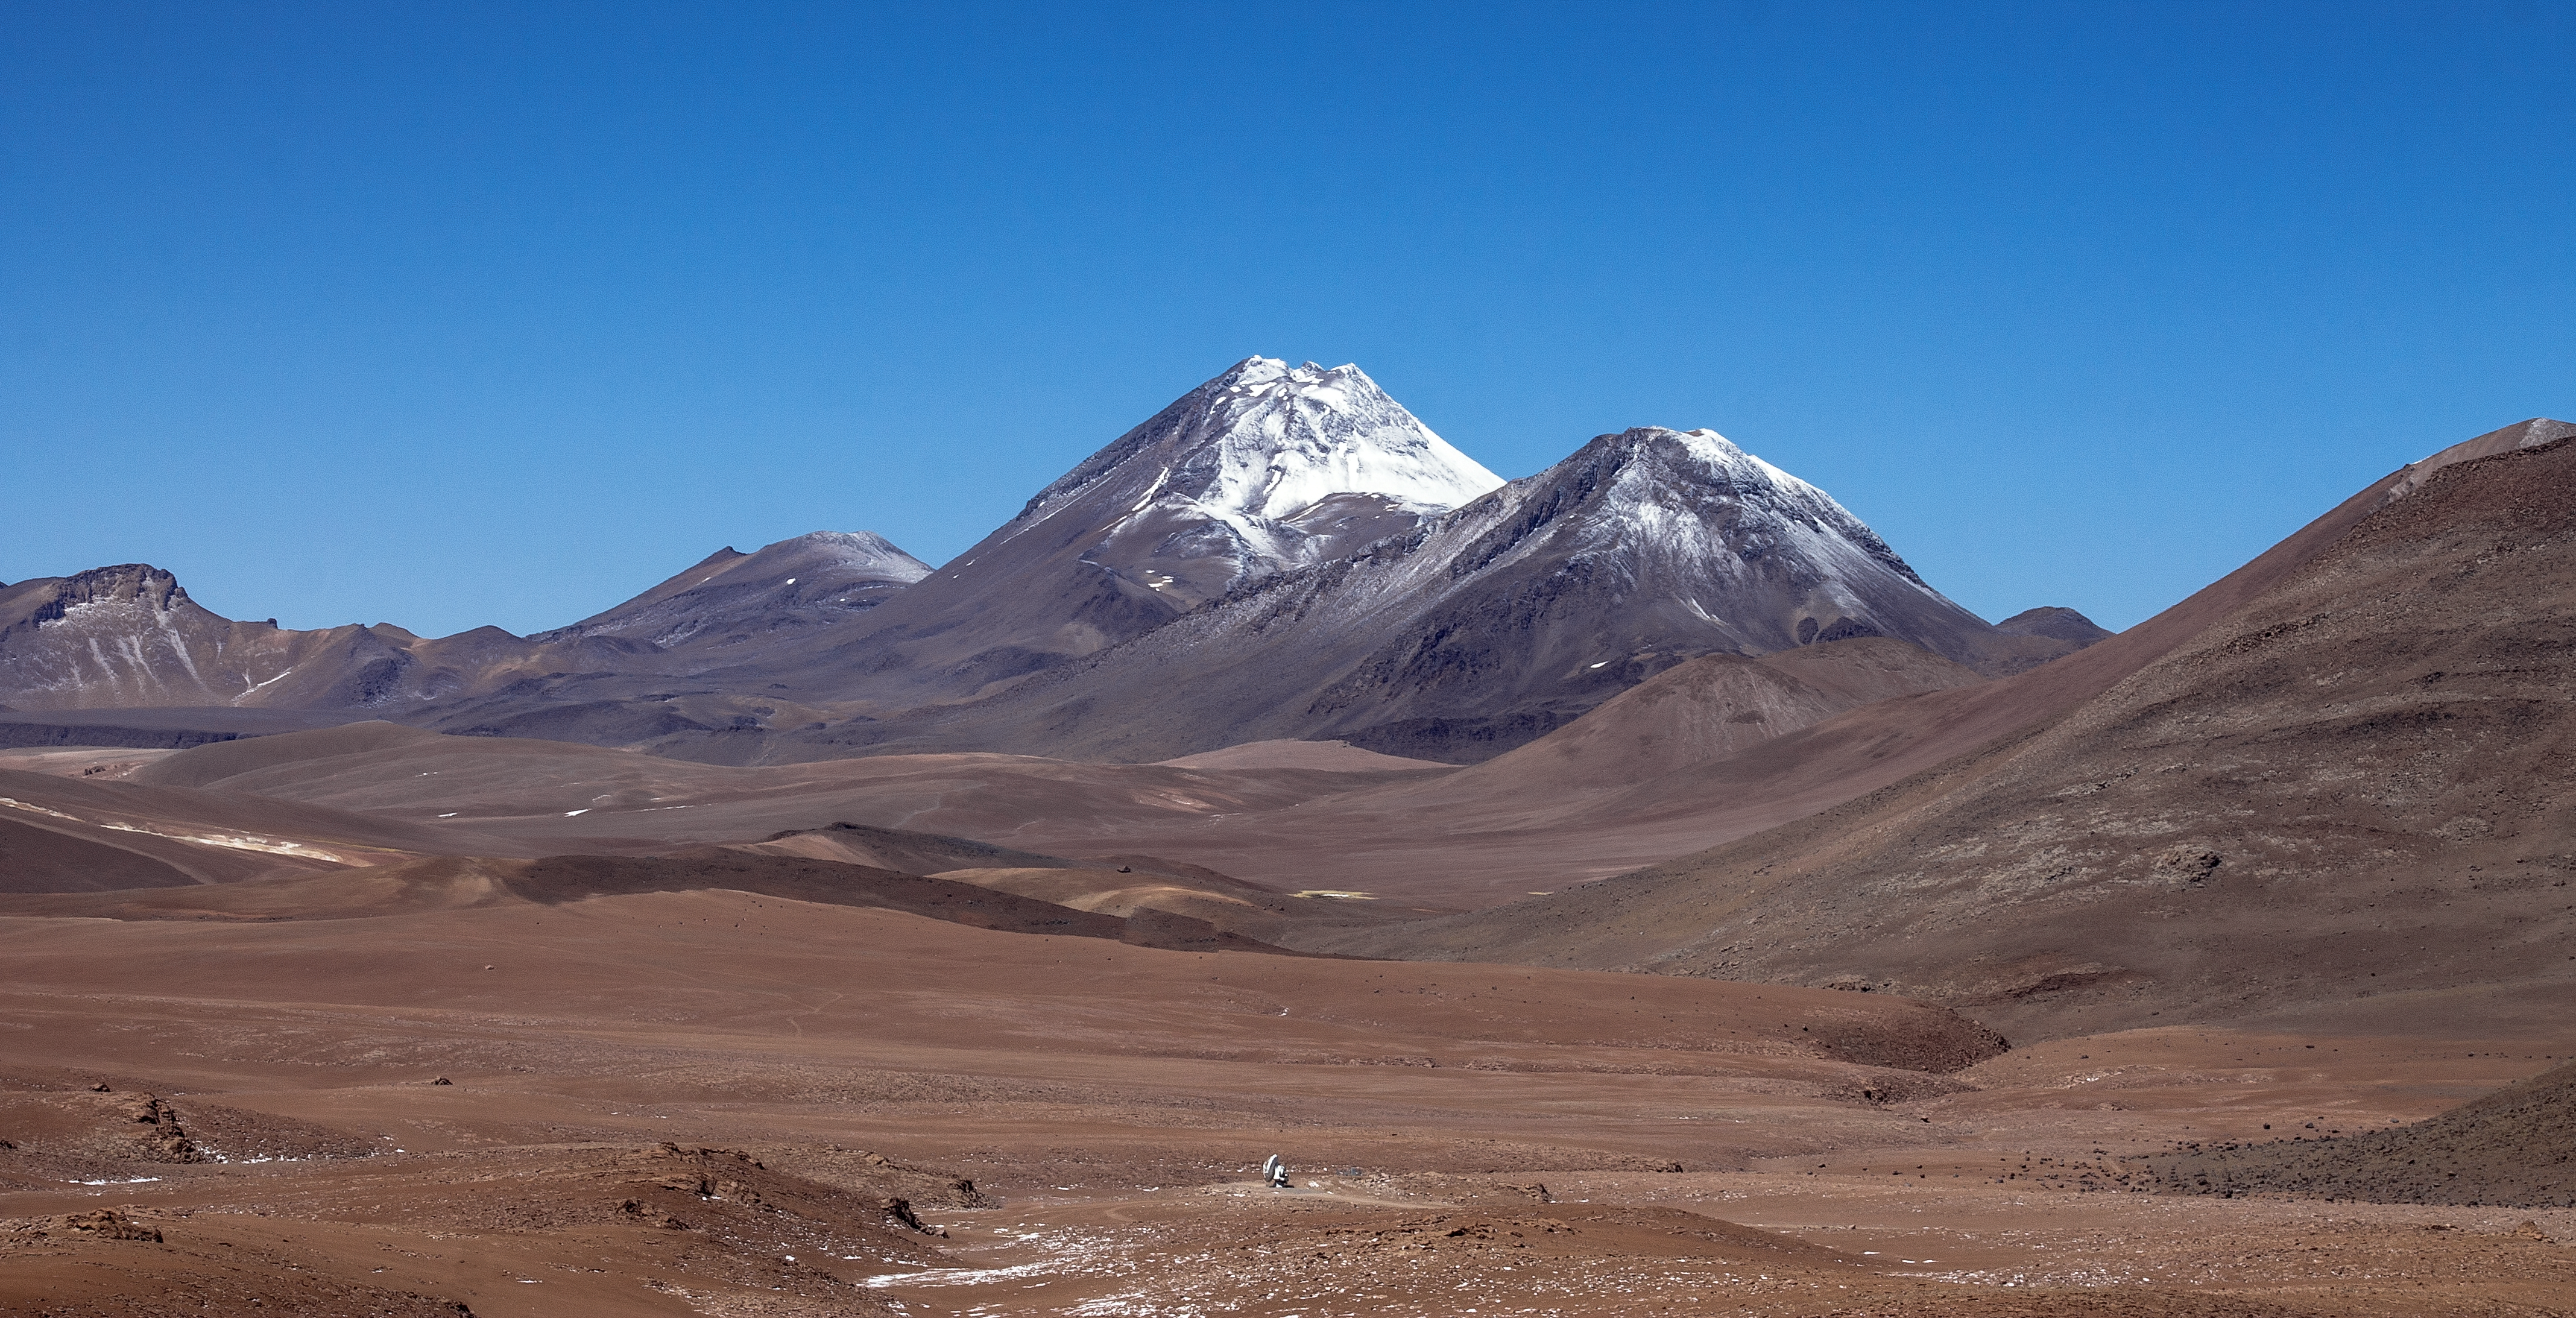

Mountains and lonely ALMA

The Atacama Large Millimeter/submillimeter Array (ALMA) is situated more than 5000 metres above sea level in the Chilean desert, on the Chajnantor plateau. Here, the dry air and thin atmosphere allow a spectacular view into the Universe and make it the perfect place for such a sensitive telescope. Just one of the telescope's 66 antennas is pictured here, dwarfed by the stunning landscape for miles around.

Credit: J. C. Rojas/ESO